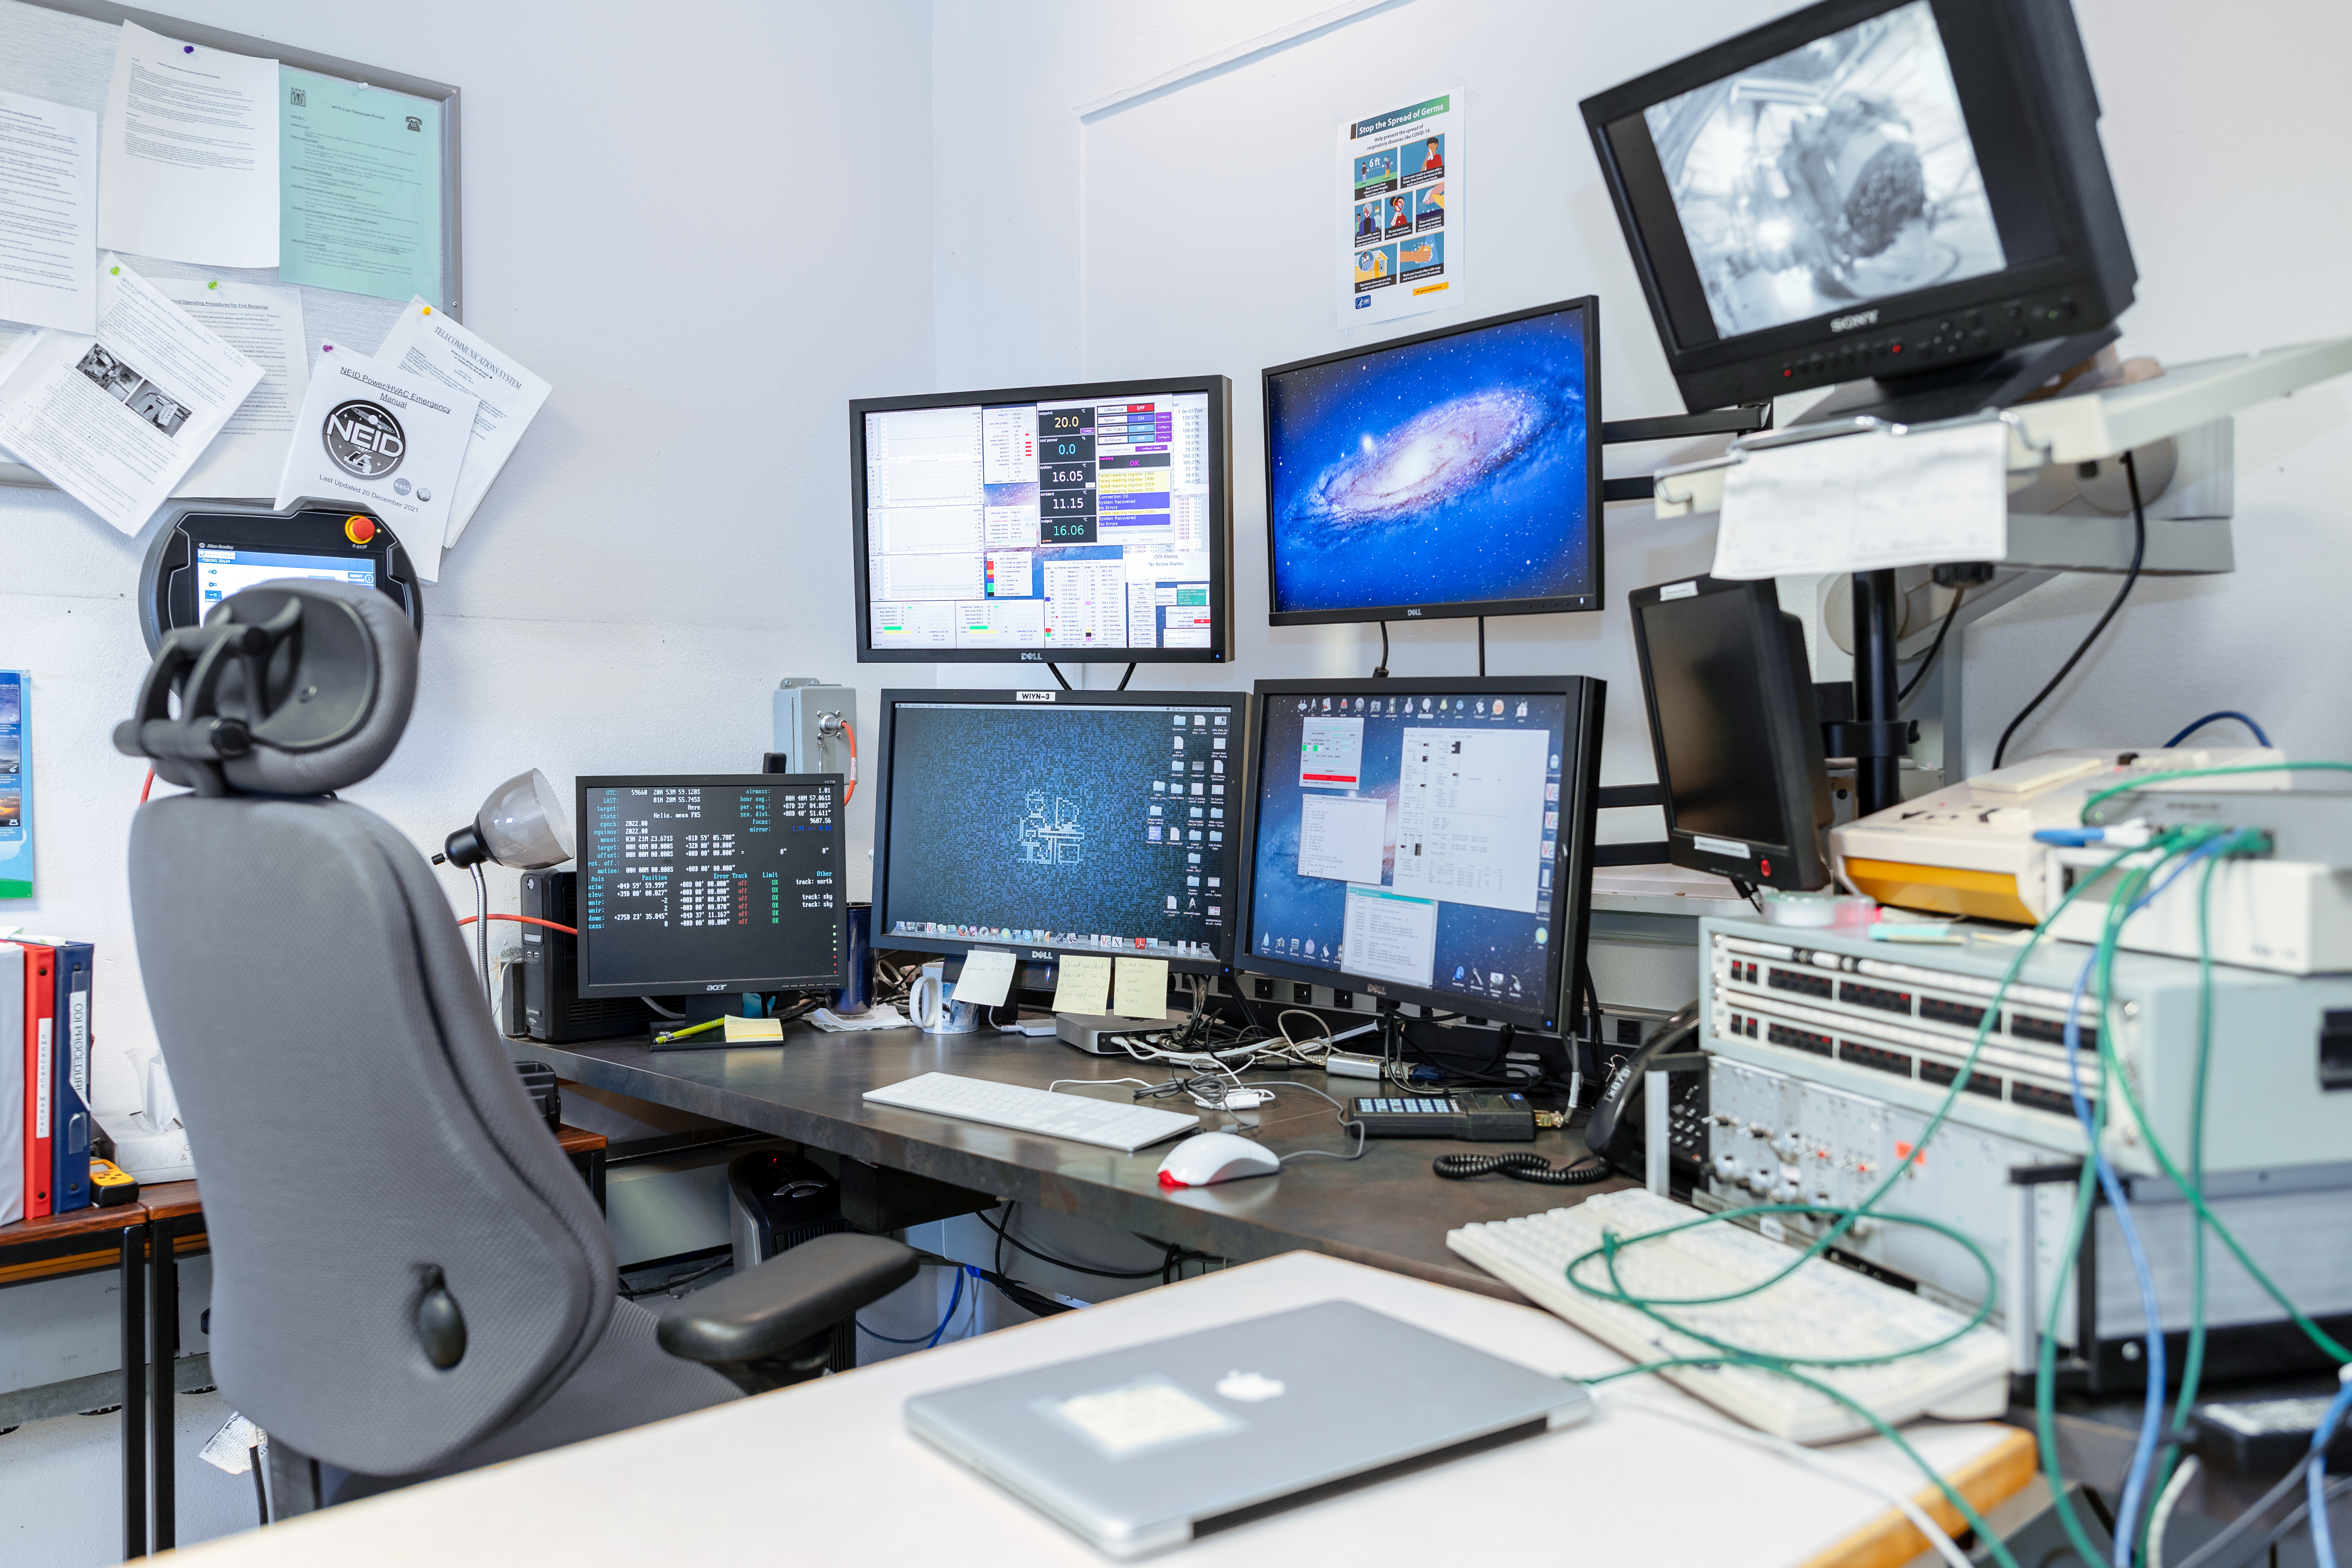

Emily Hunting's Office

Office of Emily Hunting, WIYN Engineer, at Kitt Peak National Observatory in Arizona.

Credit: KPNO/NOIRLab/NSF/AURA/T. Slovinský